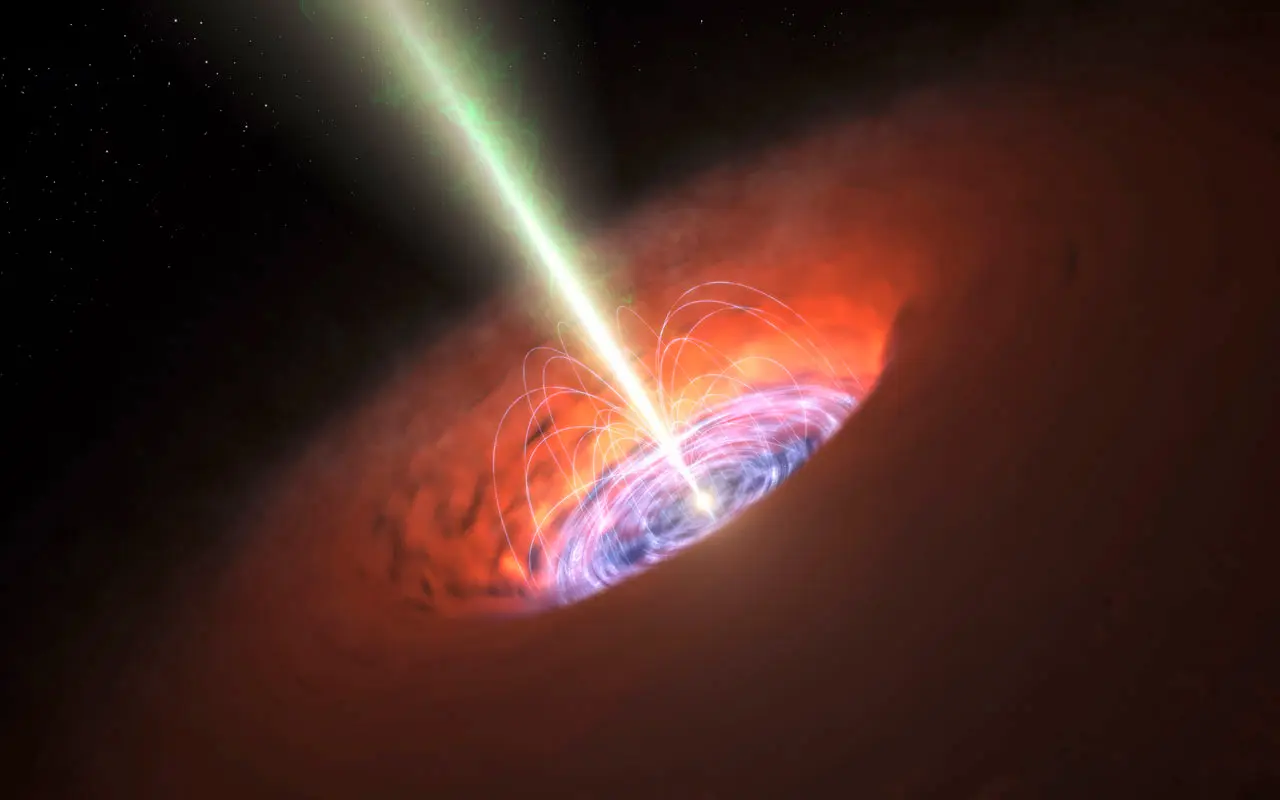

This artist’s impression shows the surroundings of a supermassive black hole, typical of that found at the heart of many galaxies.

This artist’s impression shows the surroundings of a supermassive black hole, typical of that found at the heart of many galaxies. The black hole itself is surrounded by a brilliant accretion disc of very hot, infalling material and, further out, a dusty torus. There are also often high-speed jets of material ejected at the black hole’s poles that can extend huge distances into space. Observations with ALMA have detected a very strong magnetic field close to the black hole at the base of the jets and this is probably involved in jet production and collimation.

Credit: ALMA (ESO/NAOJ/NRAO)